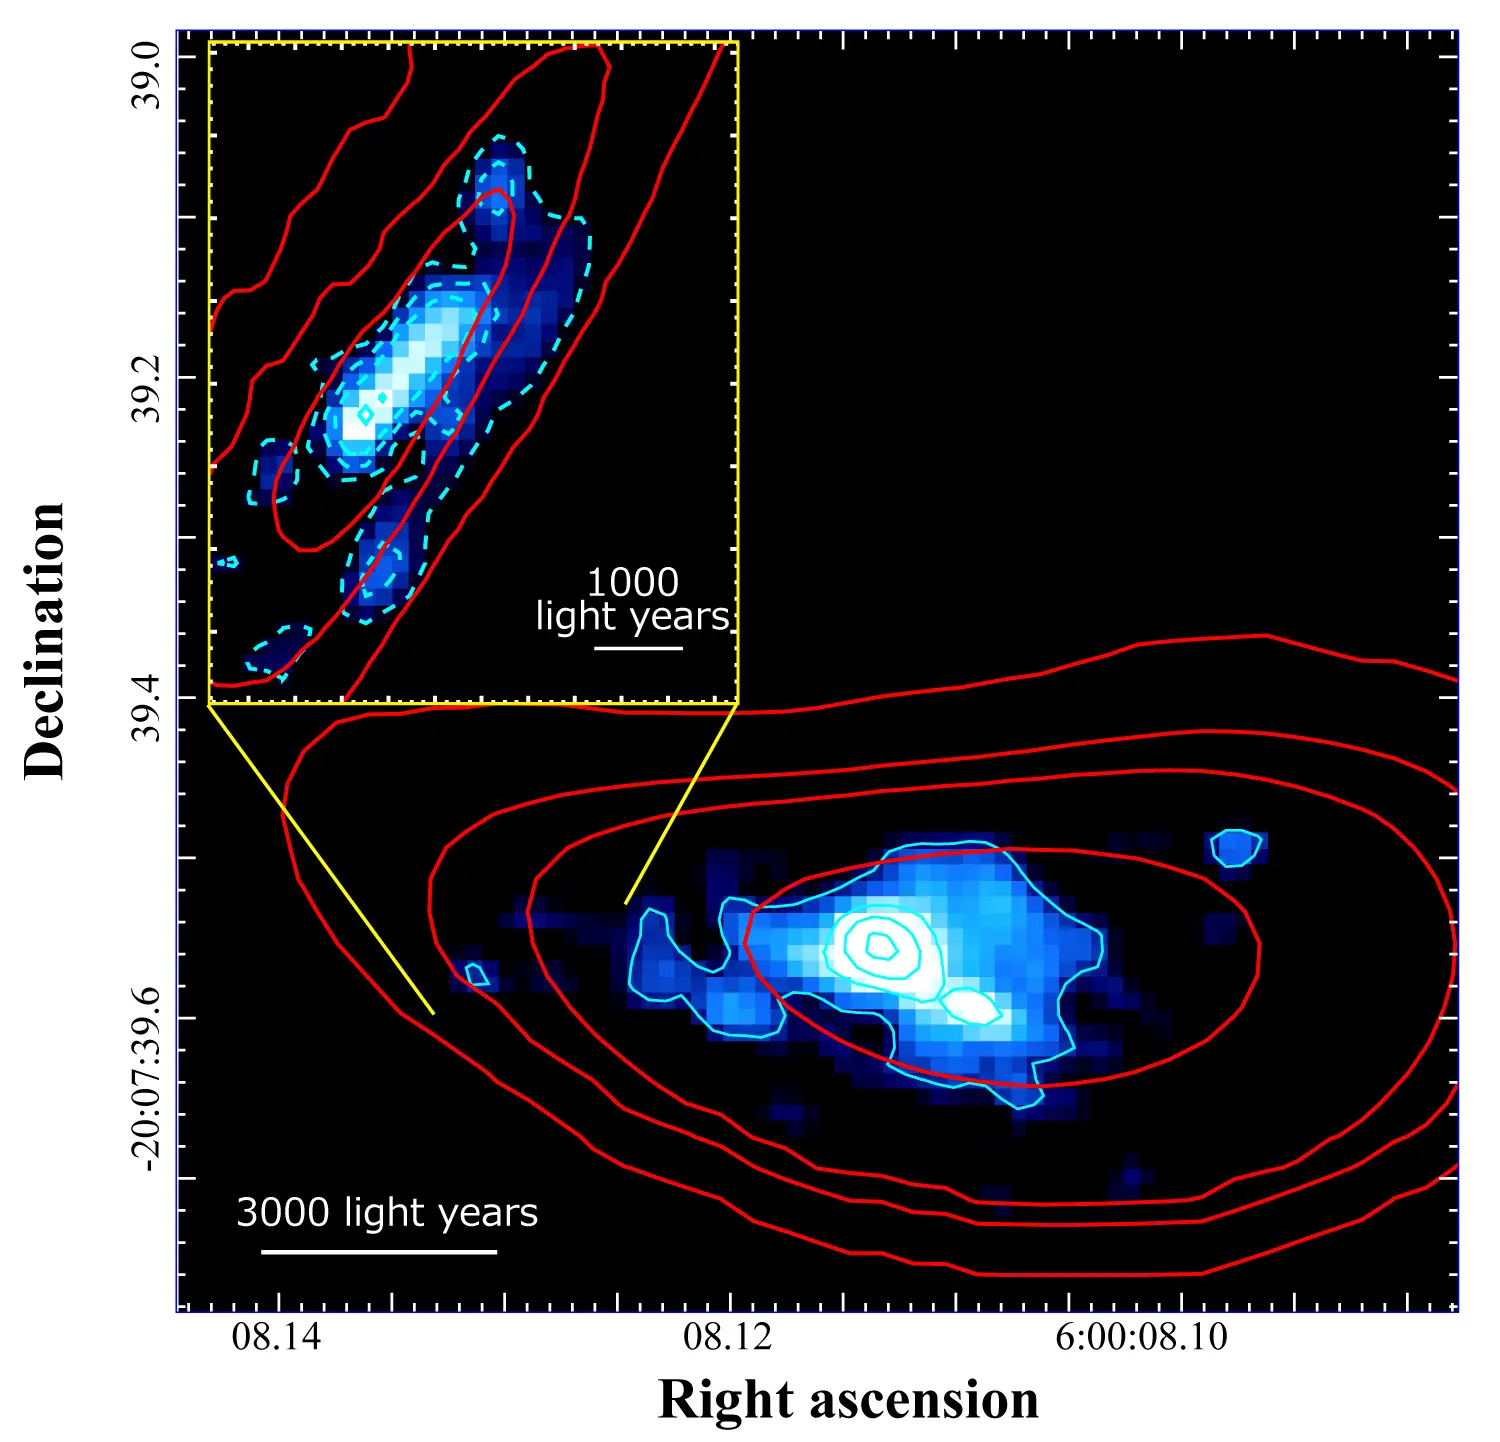

Fujimoto2021_ALCS_SourceE

Reconstructed image of the distant galaxy RXCJ0600-z6 by compensating for the gravitational lensing effect caused by the galaxy cluster. The red contours show the distribution of radio waves emitted by carbon ions captured by ALMA, and the blue contours show the spread of light captured by the Hubble Space Telescope. The critical line, where the light intensity from gravitational lensing is at its maximum, runs along the left side of the galaxy, so this part of the galaxy was further magnified (inset image).

Credit: ALMA (ESO/NAOJ/NRAO), Fujimoto et al., NASA/ESA Hubble Space Telescope